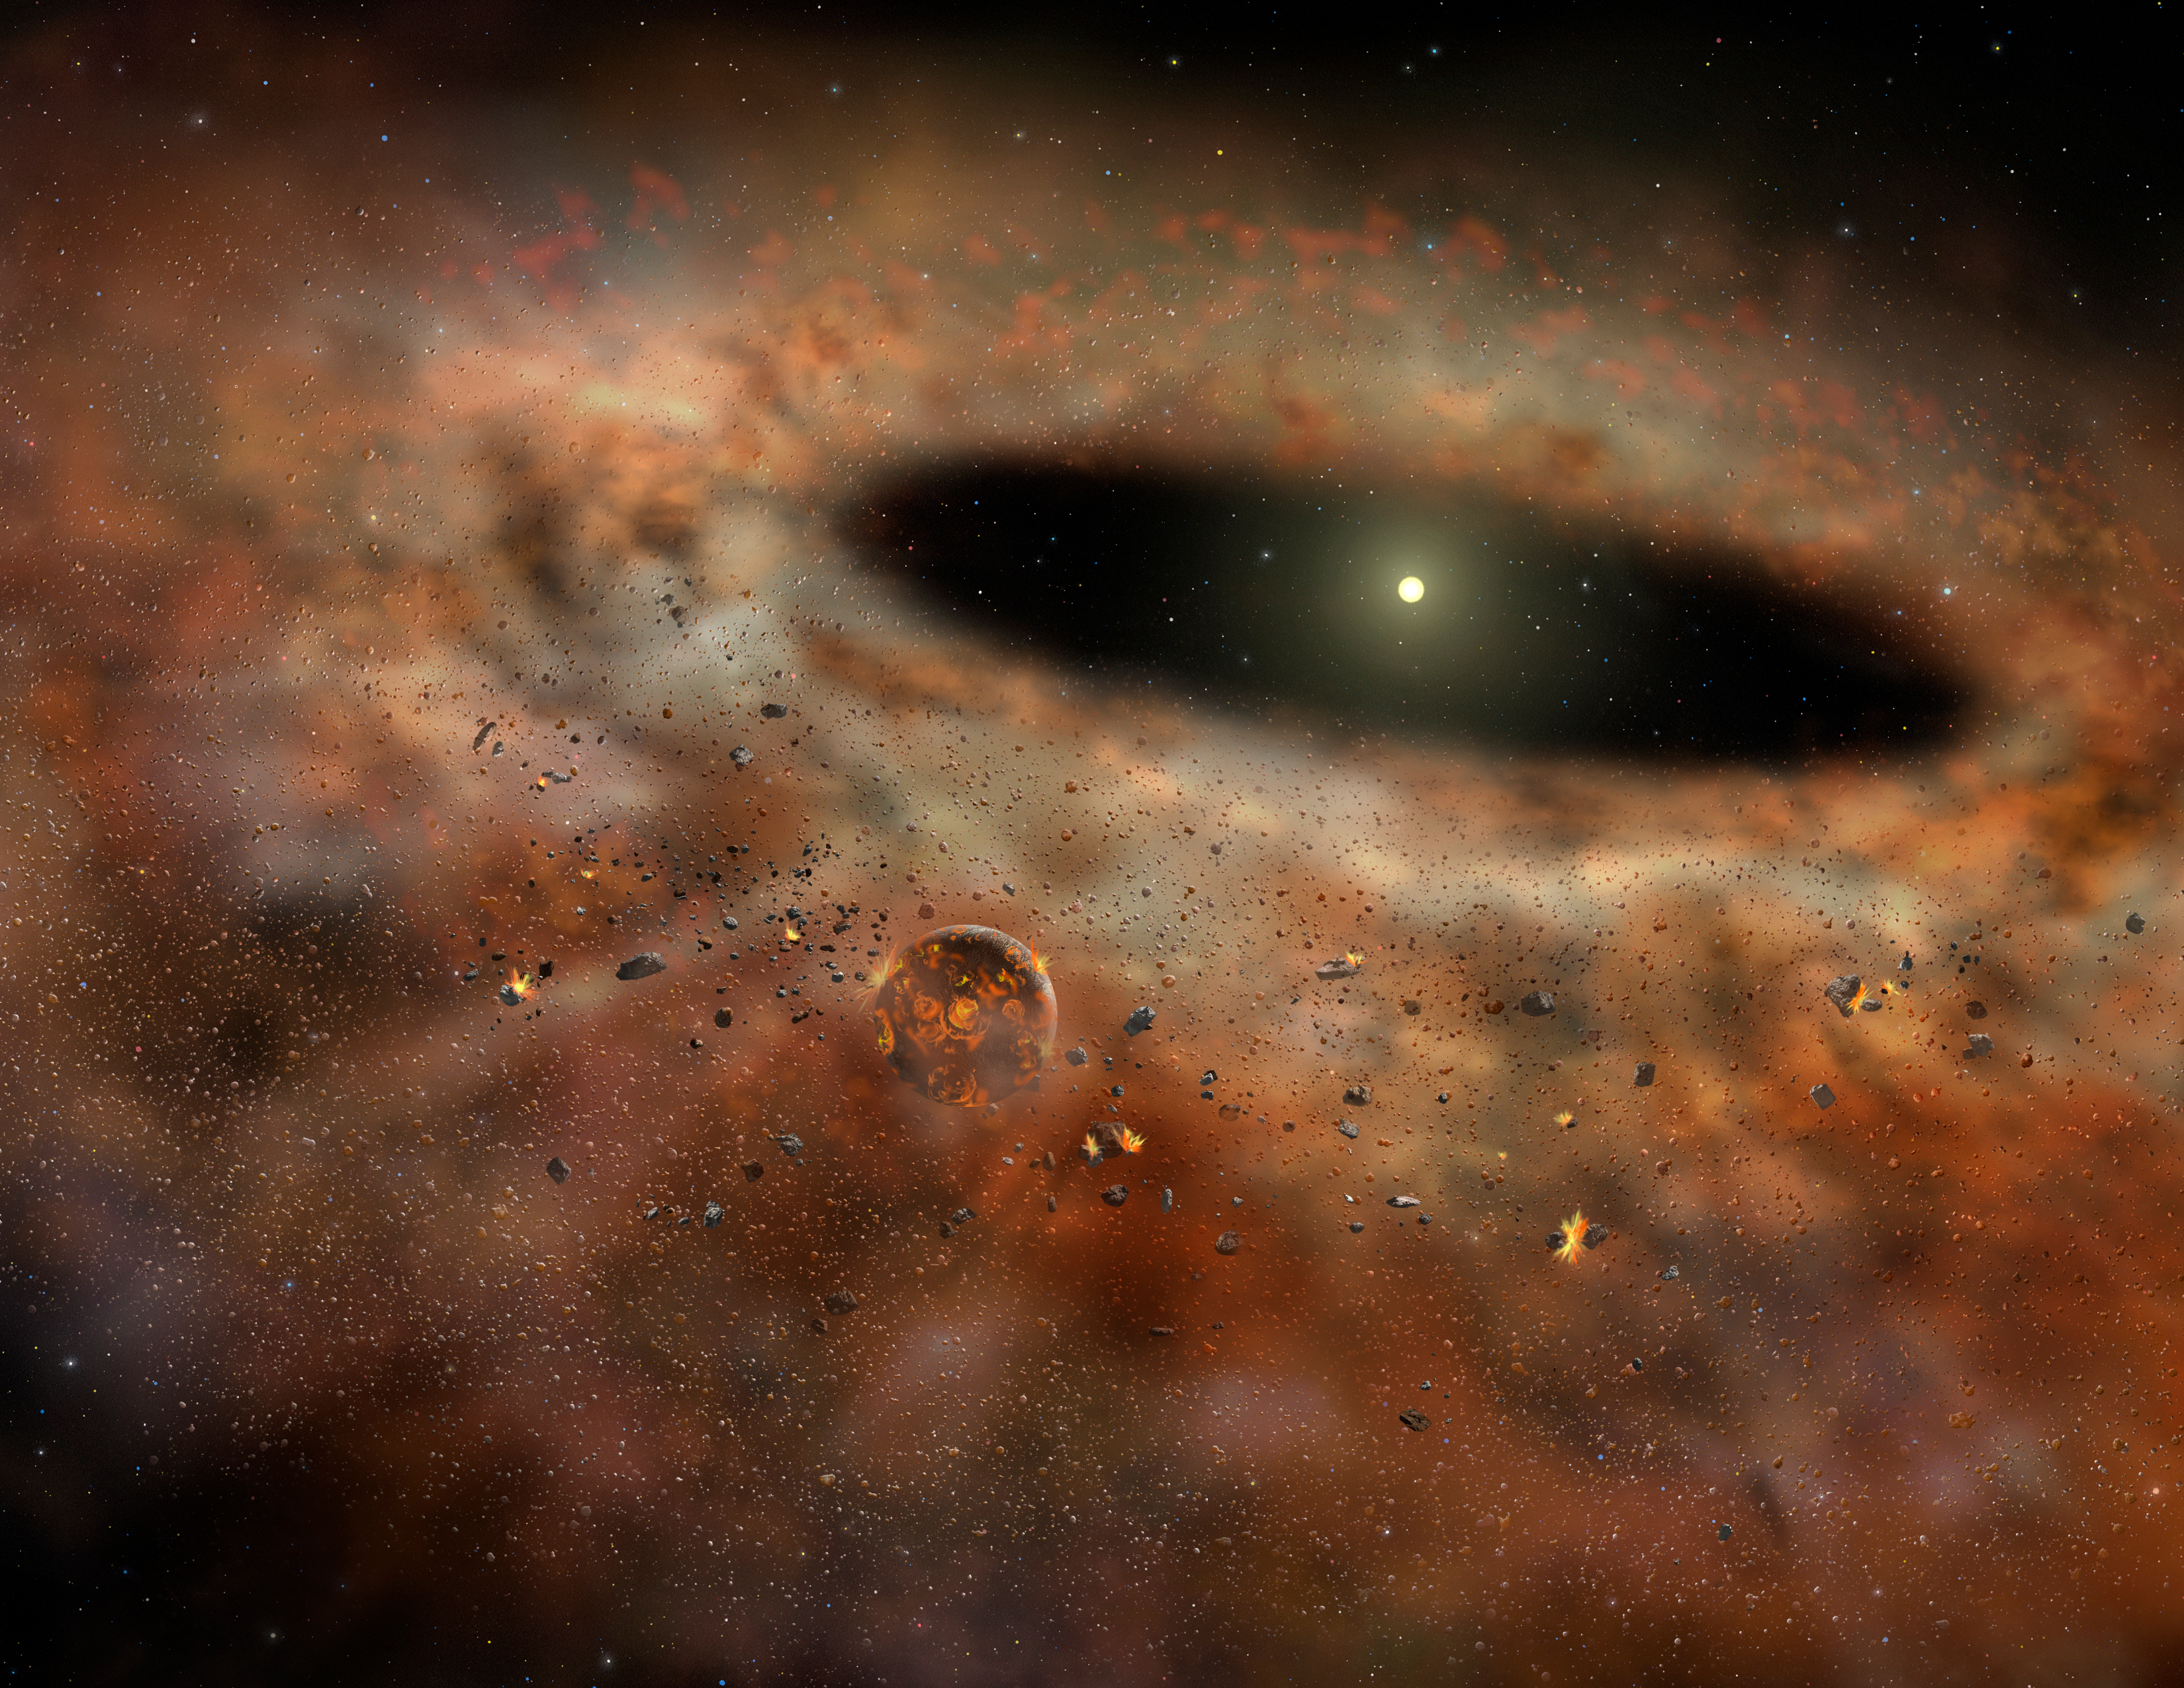

Gemini North Talk 2023: Carl Melis

A visual from Carl Melis' presentation on main sequence stars during the Gemini North Talk 2023.

Credit: NOIRLab/NSF/AURA